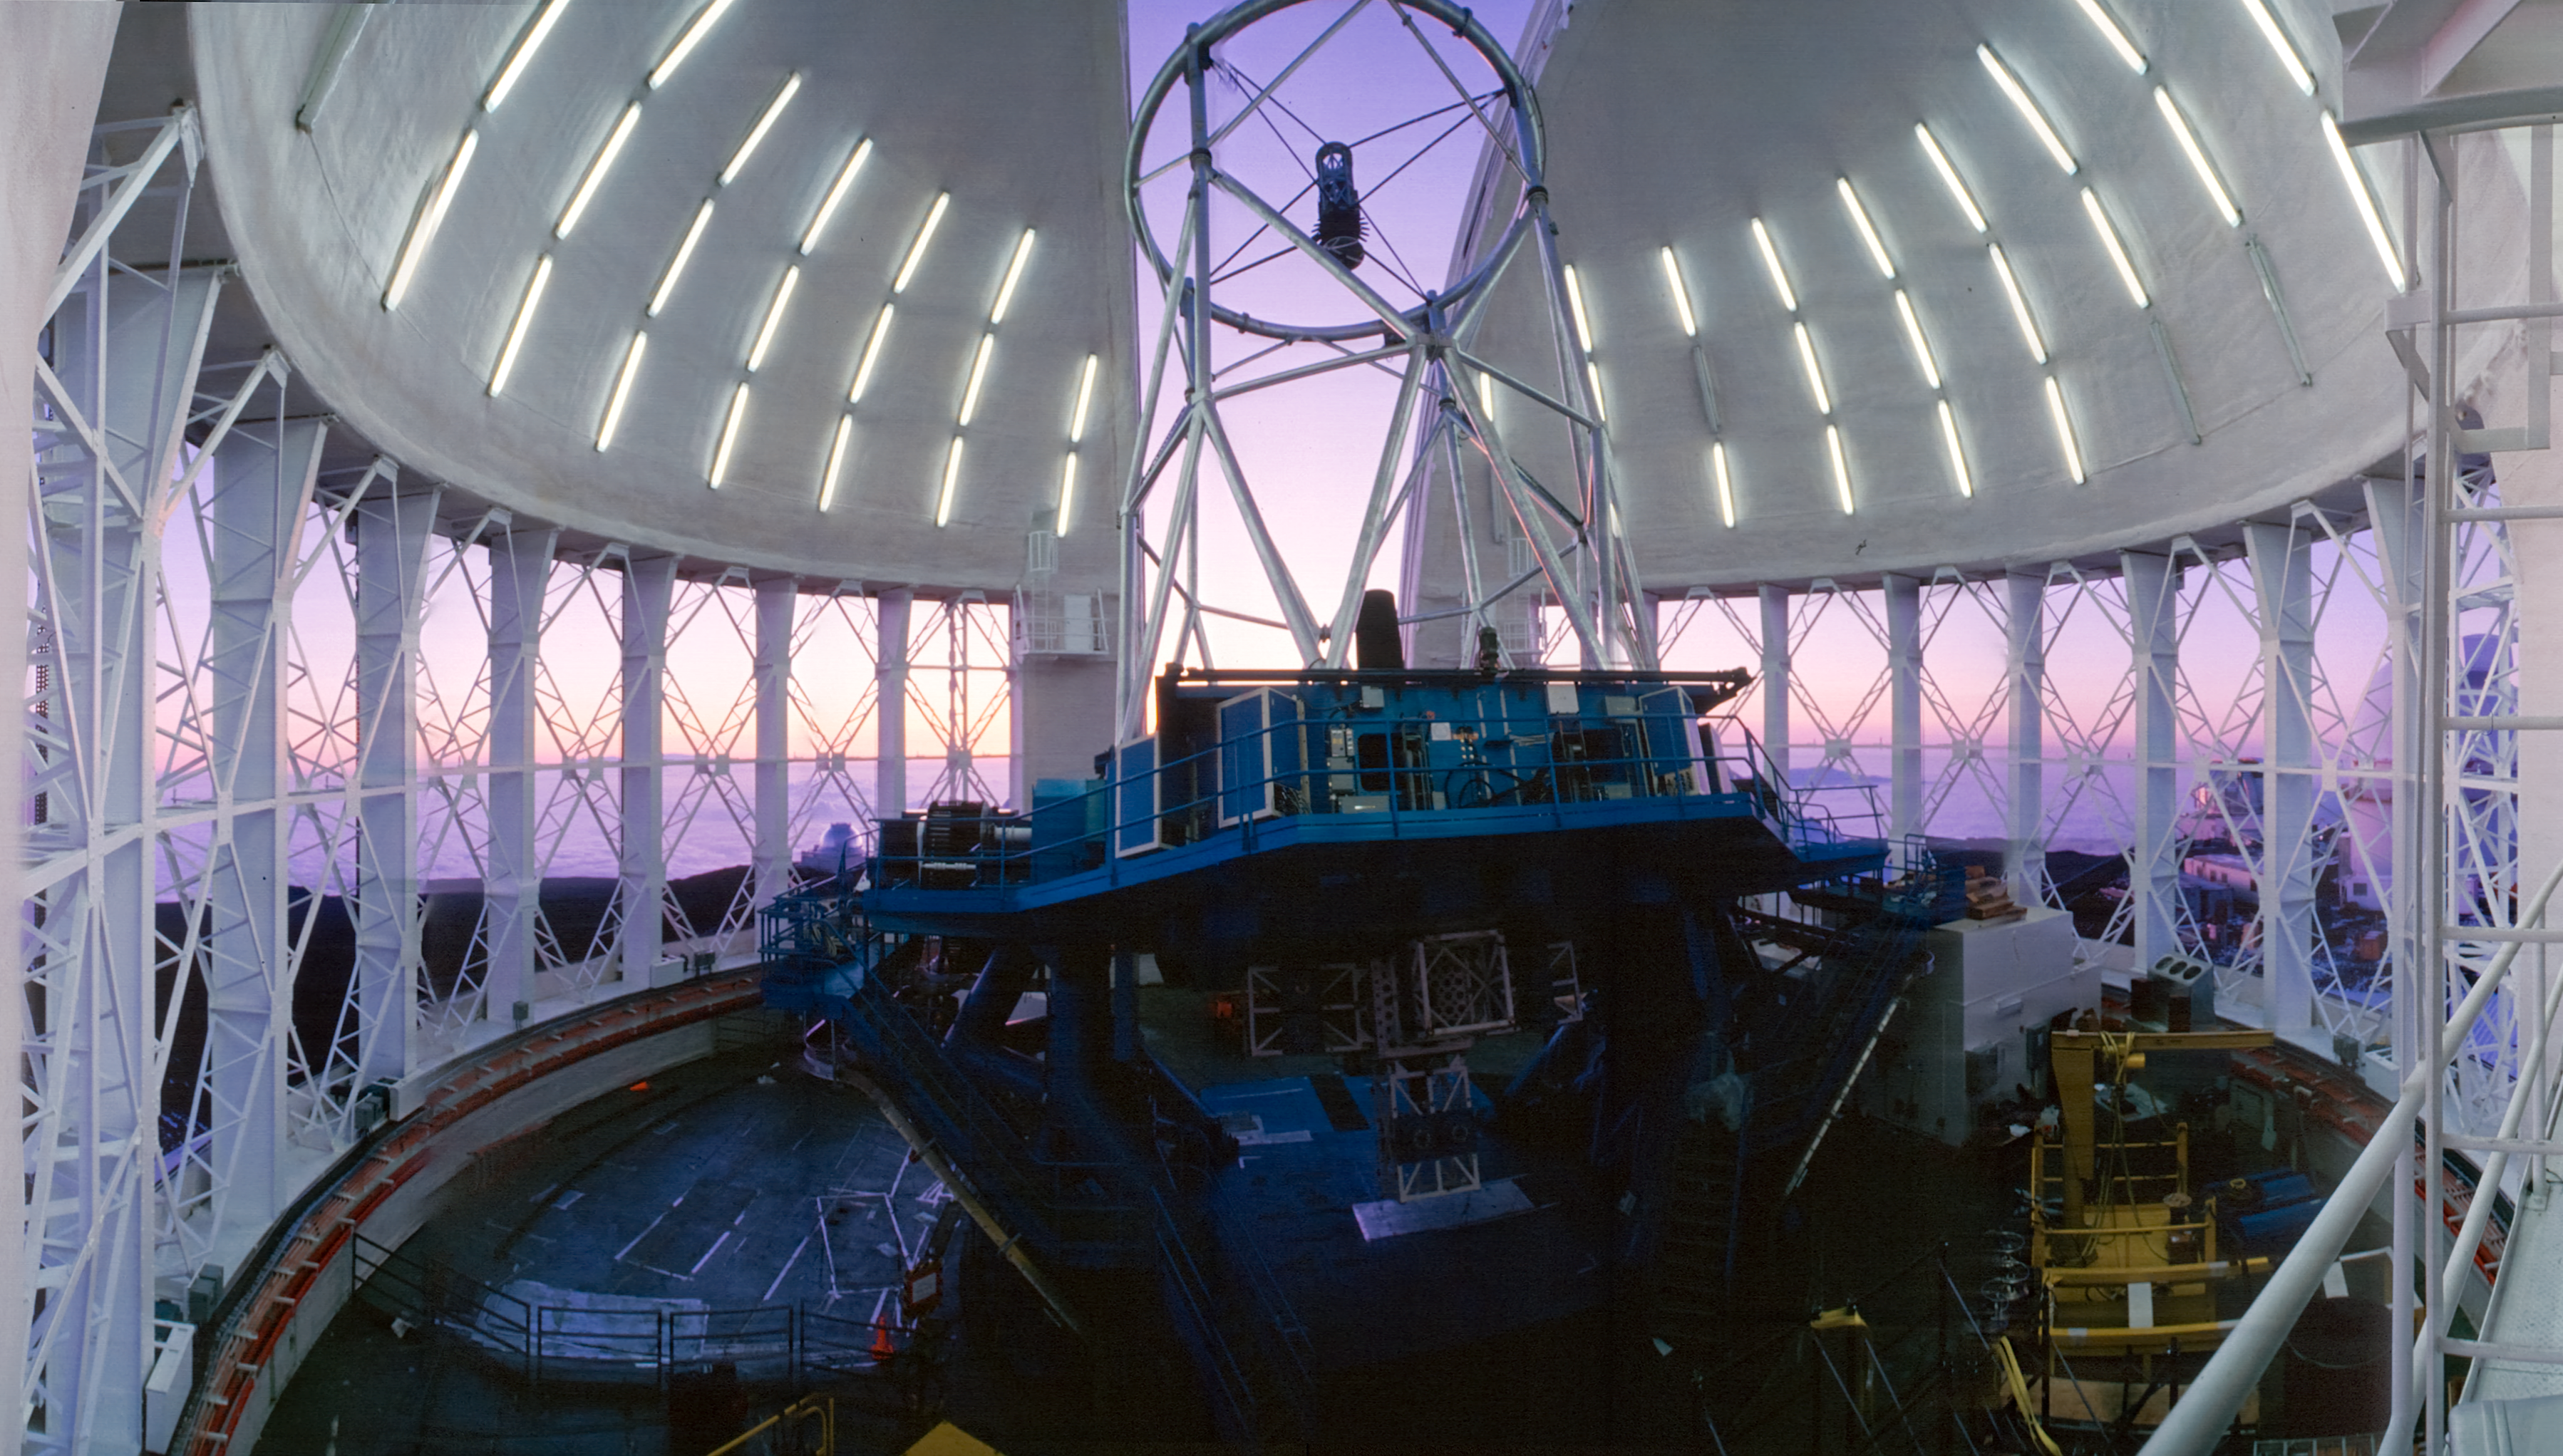

Panoramic View at Sunset

Panoramic view of the interior of the Gemini North dome and telescope, with the vents opened during evening twilight.

Credit: International Gemini Observatory